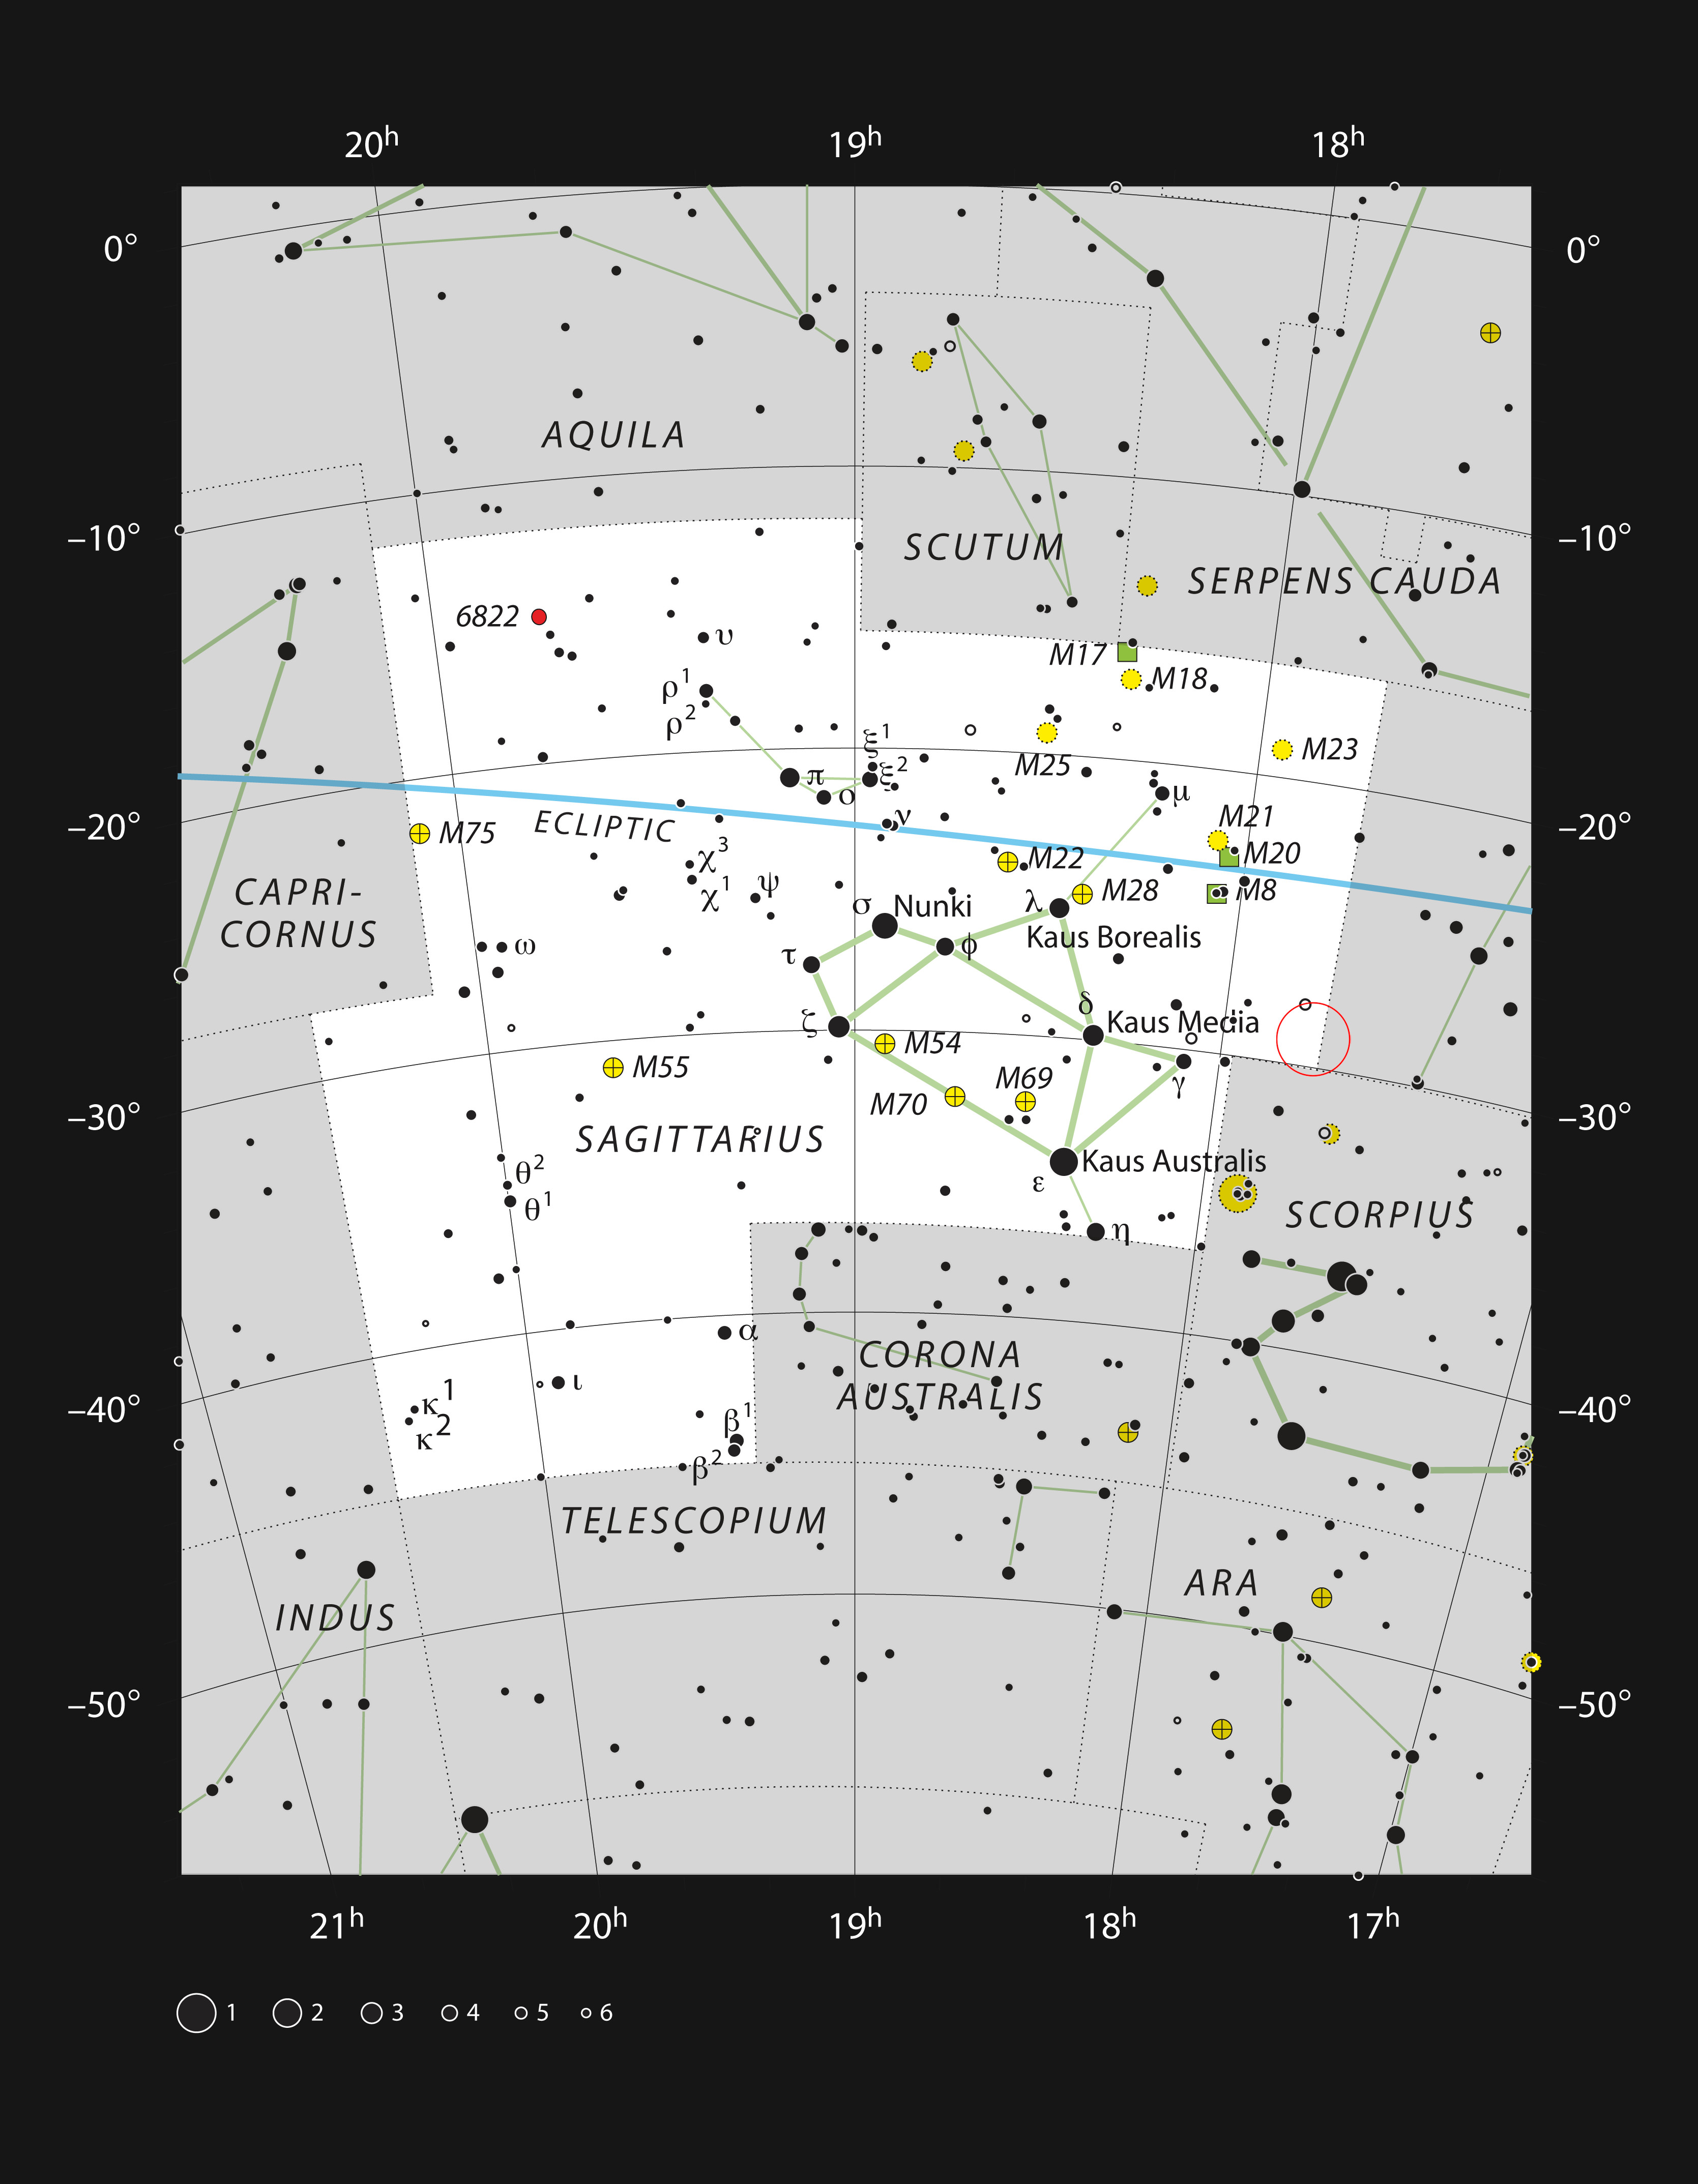

Sagittarius A* in the constellation of Sagittarius

This chart shows the location of the field of view within which Sagittarius A* resides — the black hole is marked with a red circle within the constellation of Sagittarius (The Archer). This map shows most of the stars visible to the unaided eye under good conditions.

Credit: ESO, IAU and Sky & Telescope